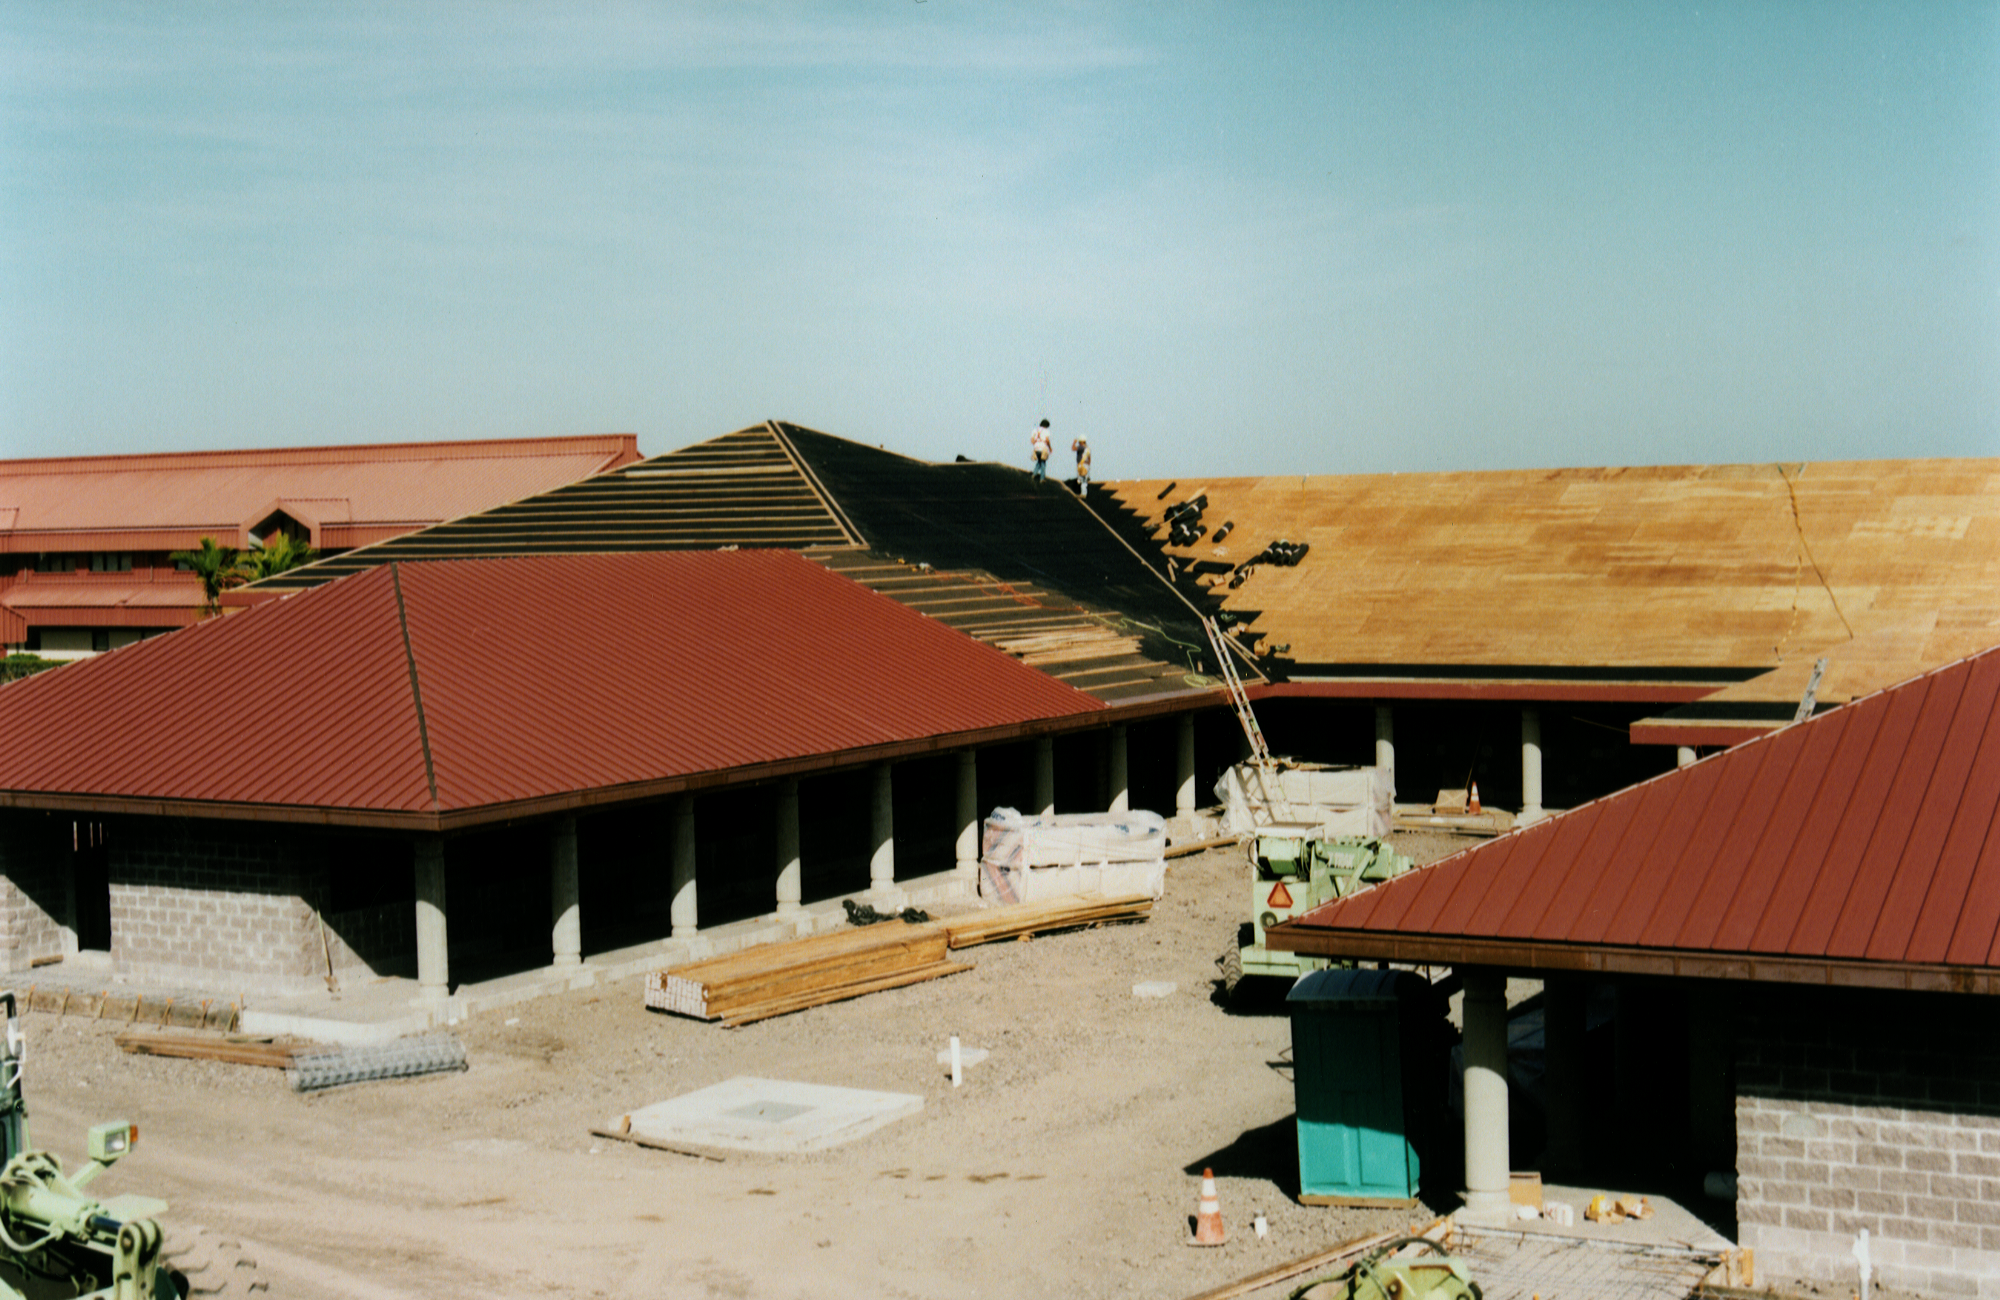

Gemini North, Hilo

Construction of the Gemini base facility in Hilo, Hawaii, February 6th 1998.

Credit: NOIRLab/NSF/AURA